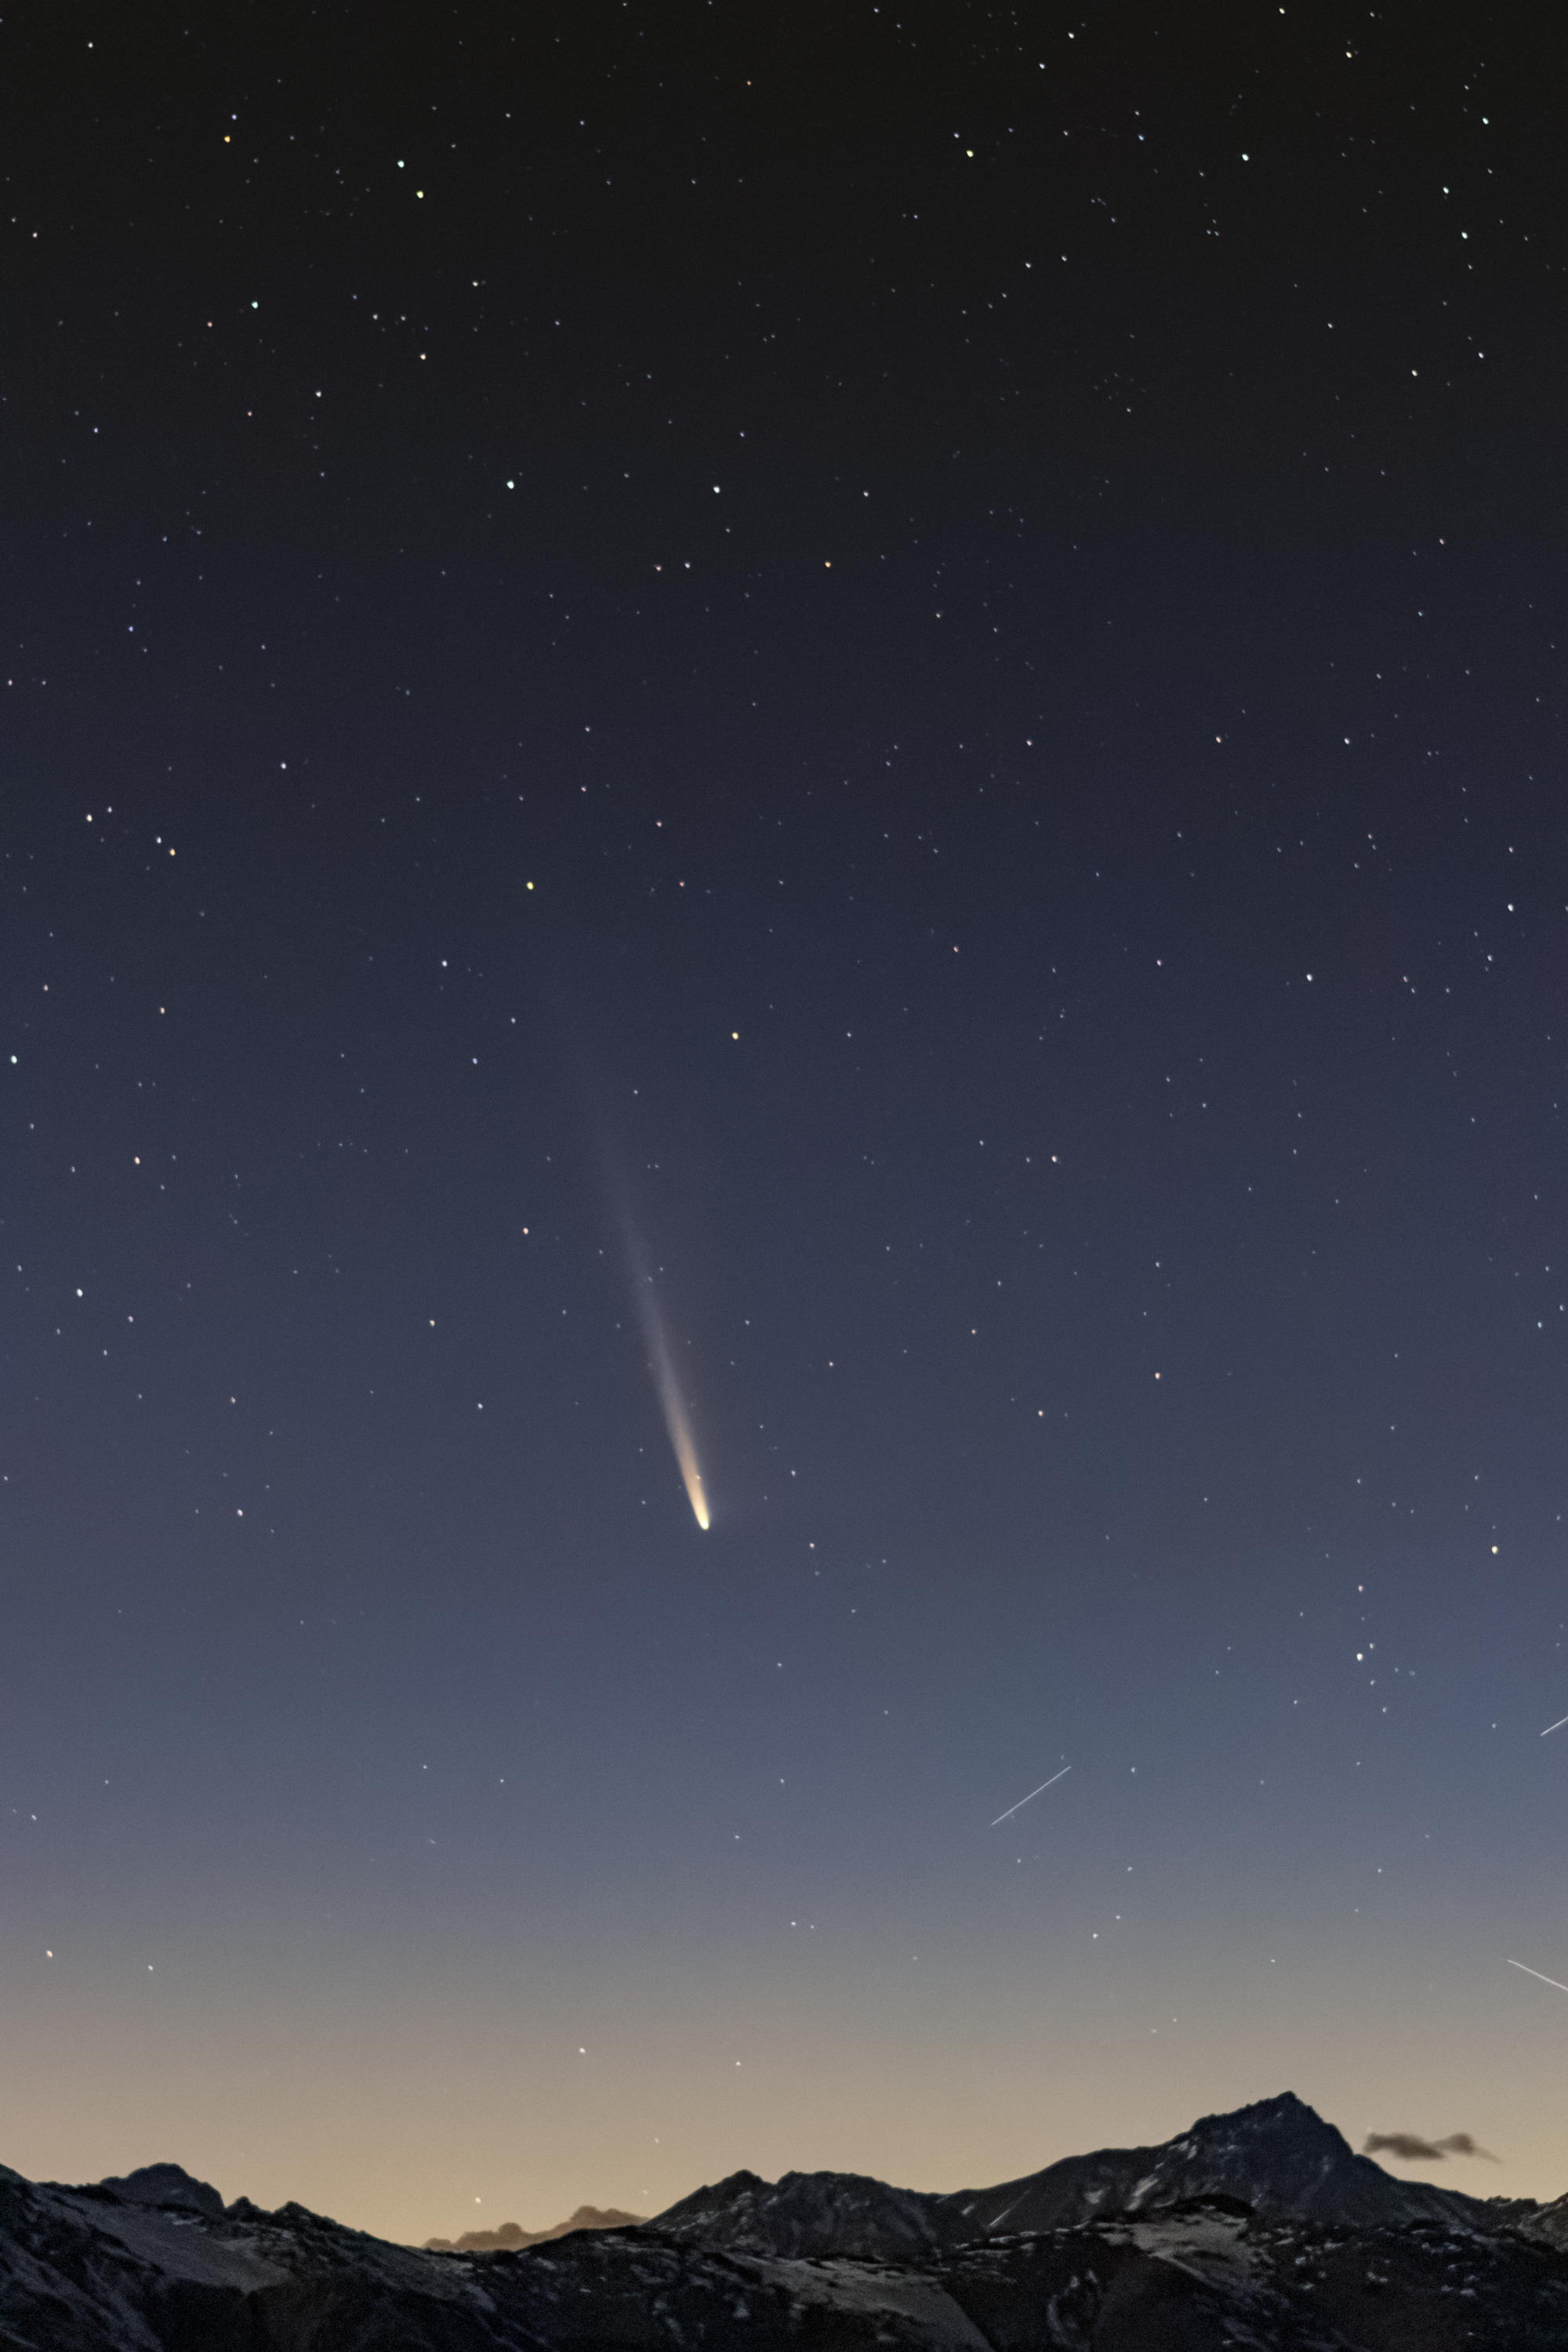

Comet C/2023 A3 (Tsuchinshan–ATLAS) from Chile

Comet C/2023 A3 (Tsuchinshan–ATLAS) is seen from Chile on the morning of 25 September 2024.

Credit: CTIO/NOIRLab/NSF/AURA/C. Corco